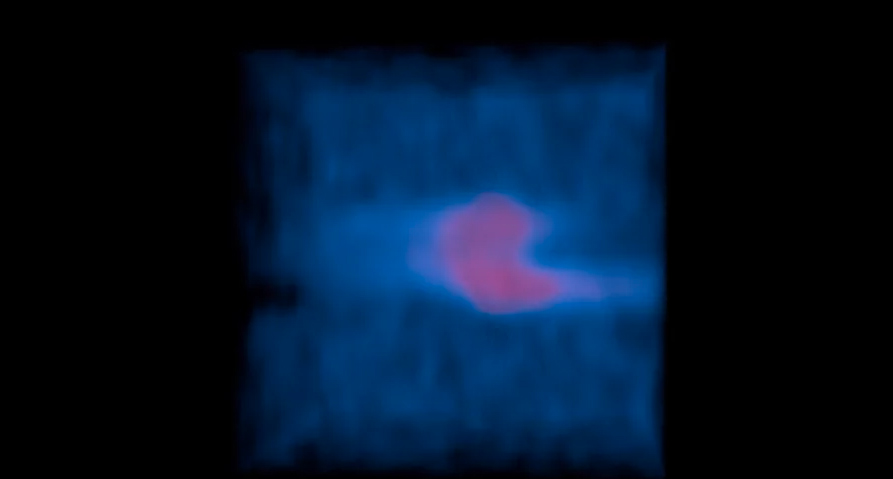

Rotating 3D Map of Comet Lemmon Releasing HCN Molecules, No Bottom Grid

This rotating 3D ALMA map shows how HCN molecules are released from the nucleus of comet Lemmon and then spread evenly throughout the atmosphere, or coma. Similar maps revealed that HNC and formaldehyde are produced in the coma, rather than originating from the comet's nucleus. Read more: https://public.nrao.edu/news/pressreleases/comets-alma.

Credit: Brian Kent (NRAO/AUI/NSF). Music: Mark Mercury.